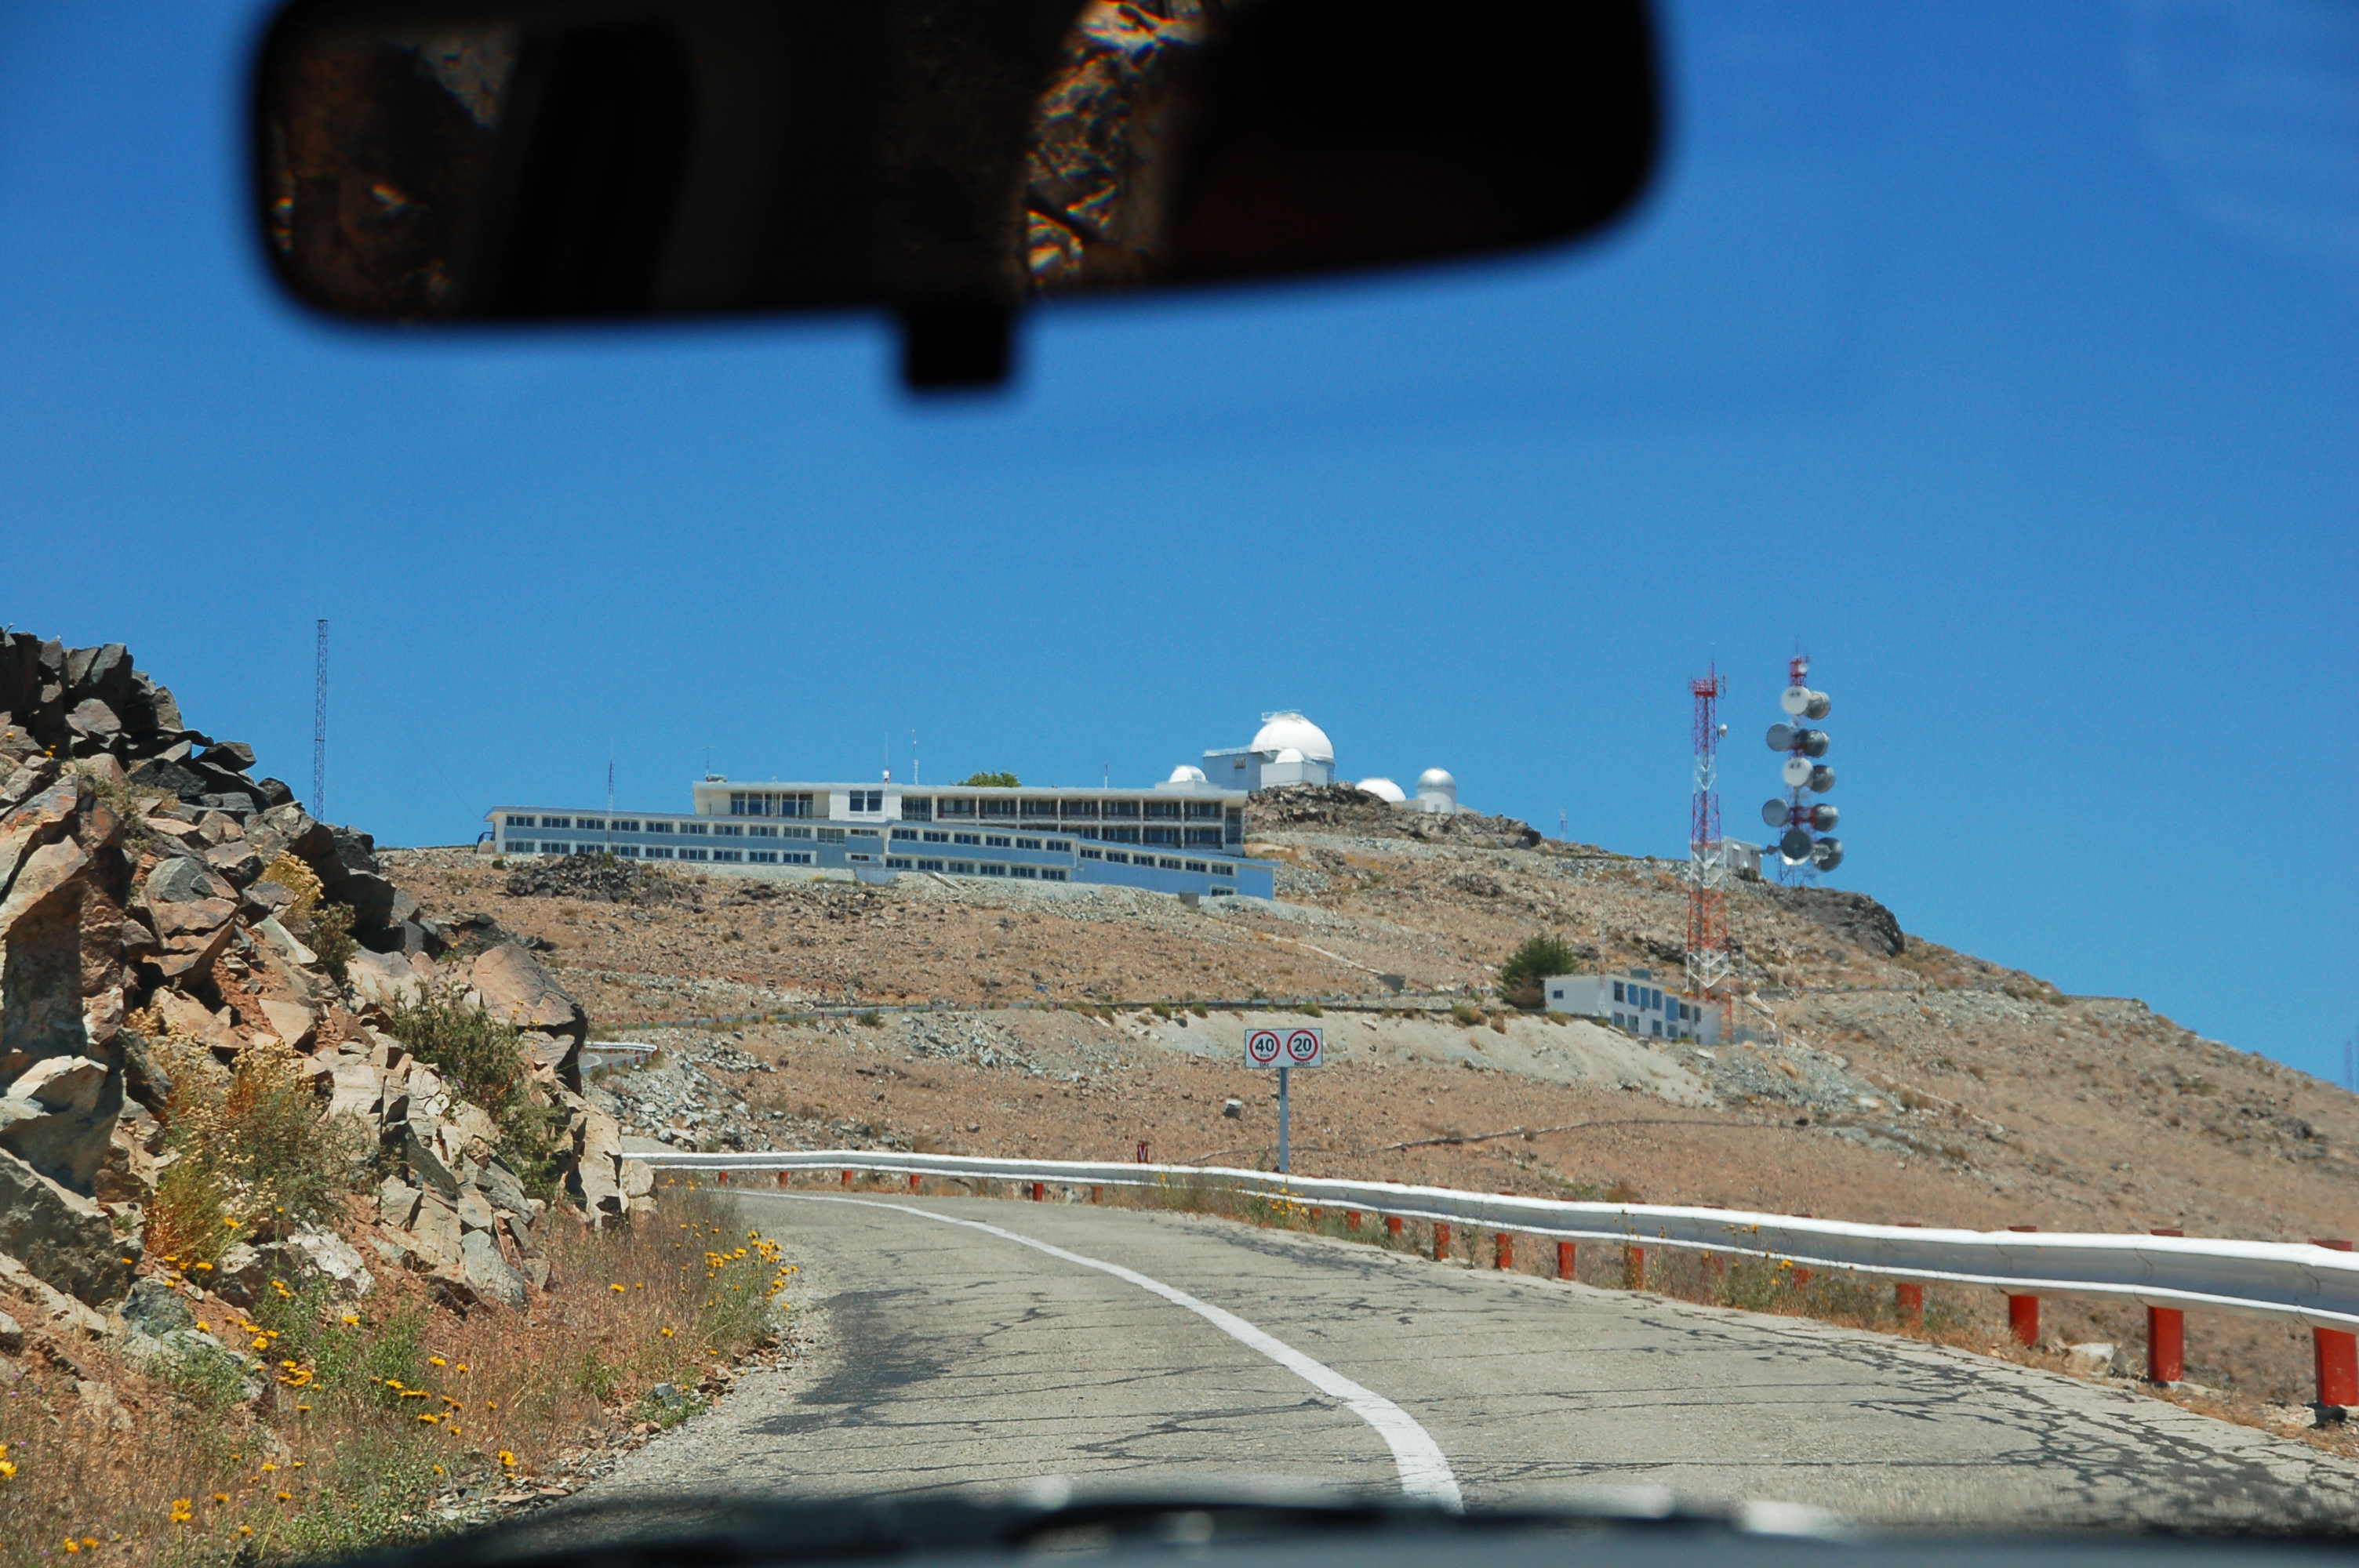

Arriving at La Silla

The first view of ESO's La Silla Observatory when arriving in a car. La Silla, in the southern part of the Atacama desert, 600 km north of Santiago de Chile, was ESO's first observation site. The site is 2400 metres above sea level, providing excellent observing conditions. ESO operates the ESO 3.6-metre telescope and the 3.58-metre New Technology Telescope (NTT) at La Silla. This site also hosts many national telescopes, including the Swiss 1.2-metre Leonhard Euler Telescope and the Danish 1.54-metre telescope.

Credit: ESO